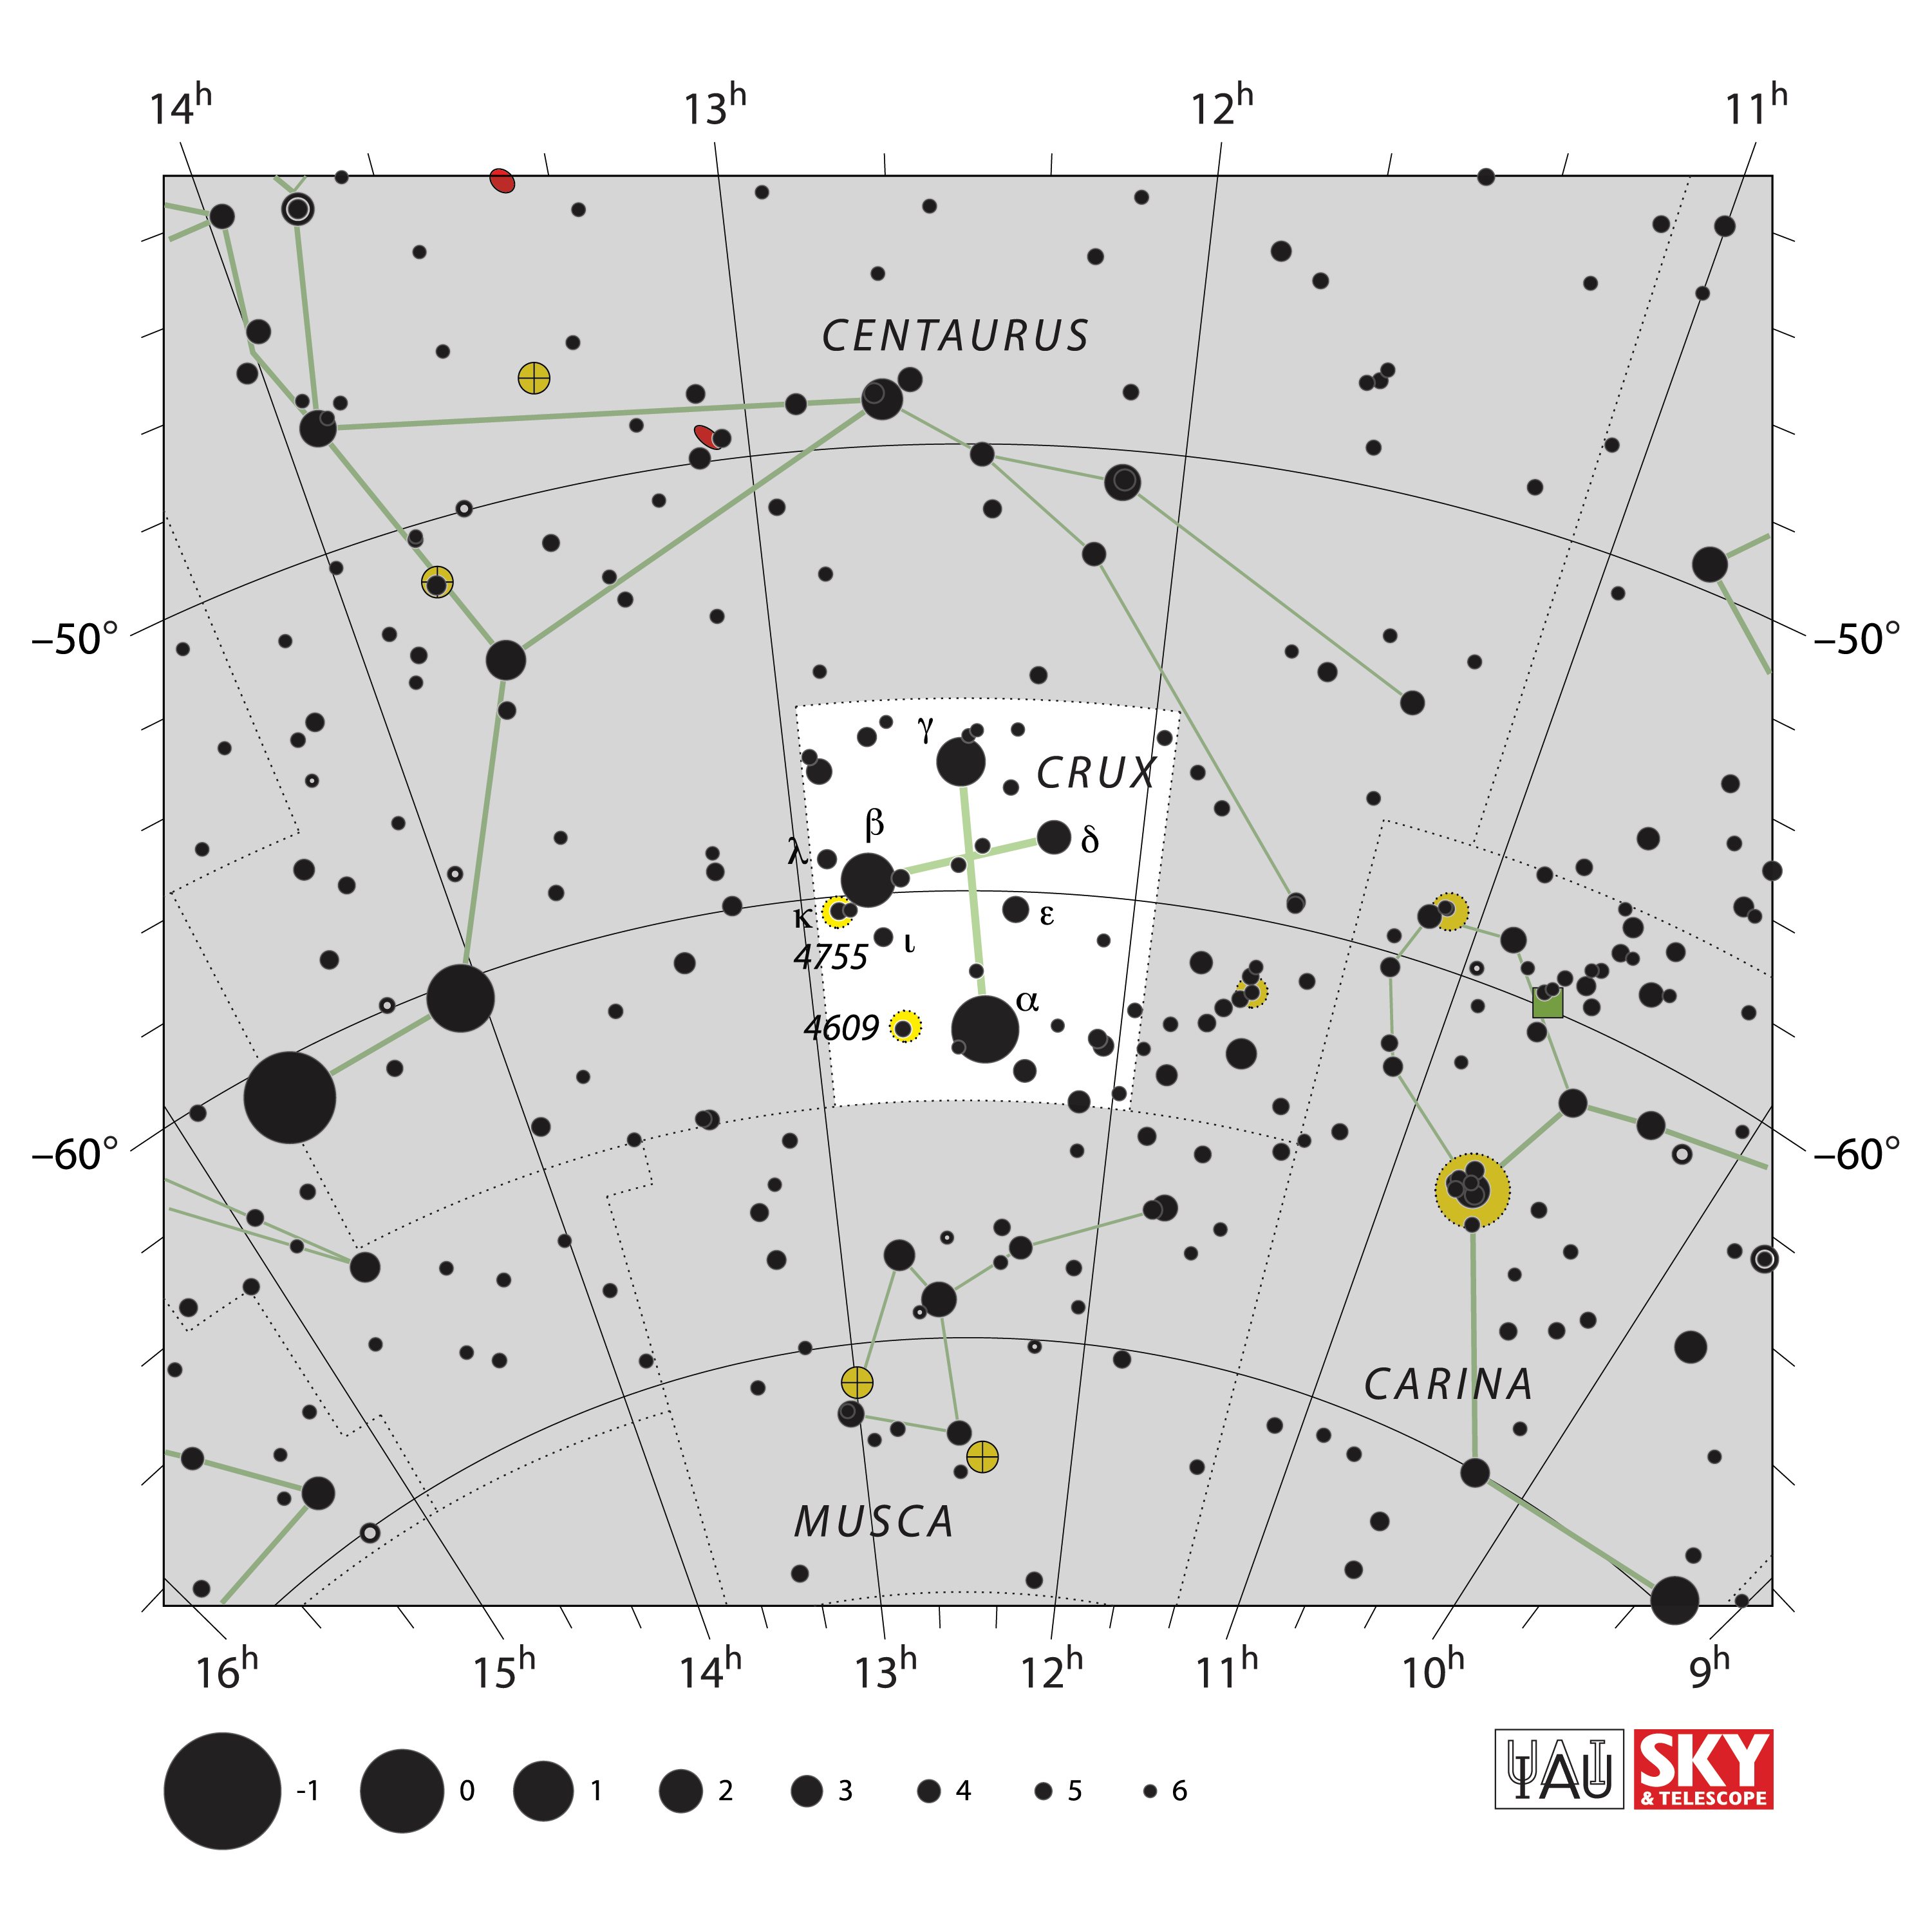

Crux

Credit: IAU and Sky & Telescope